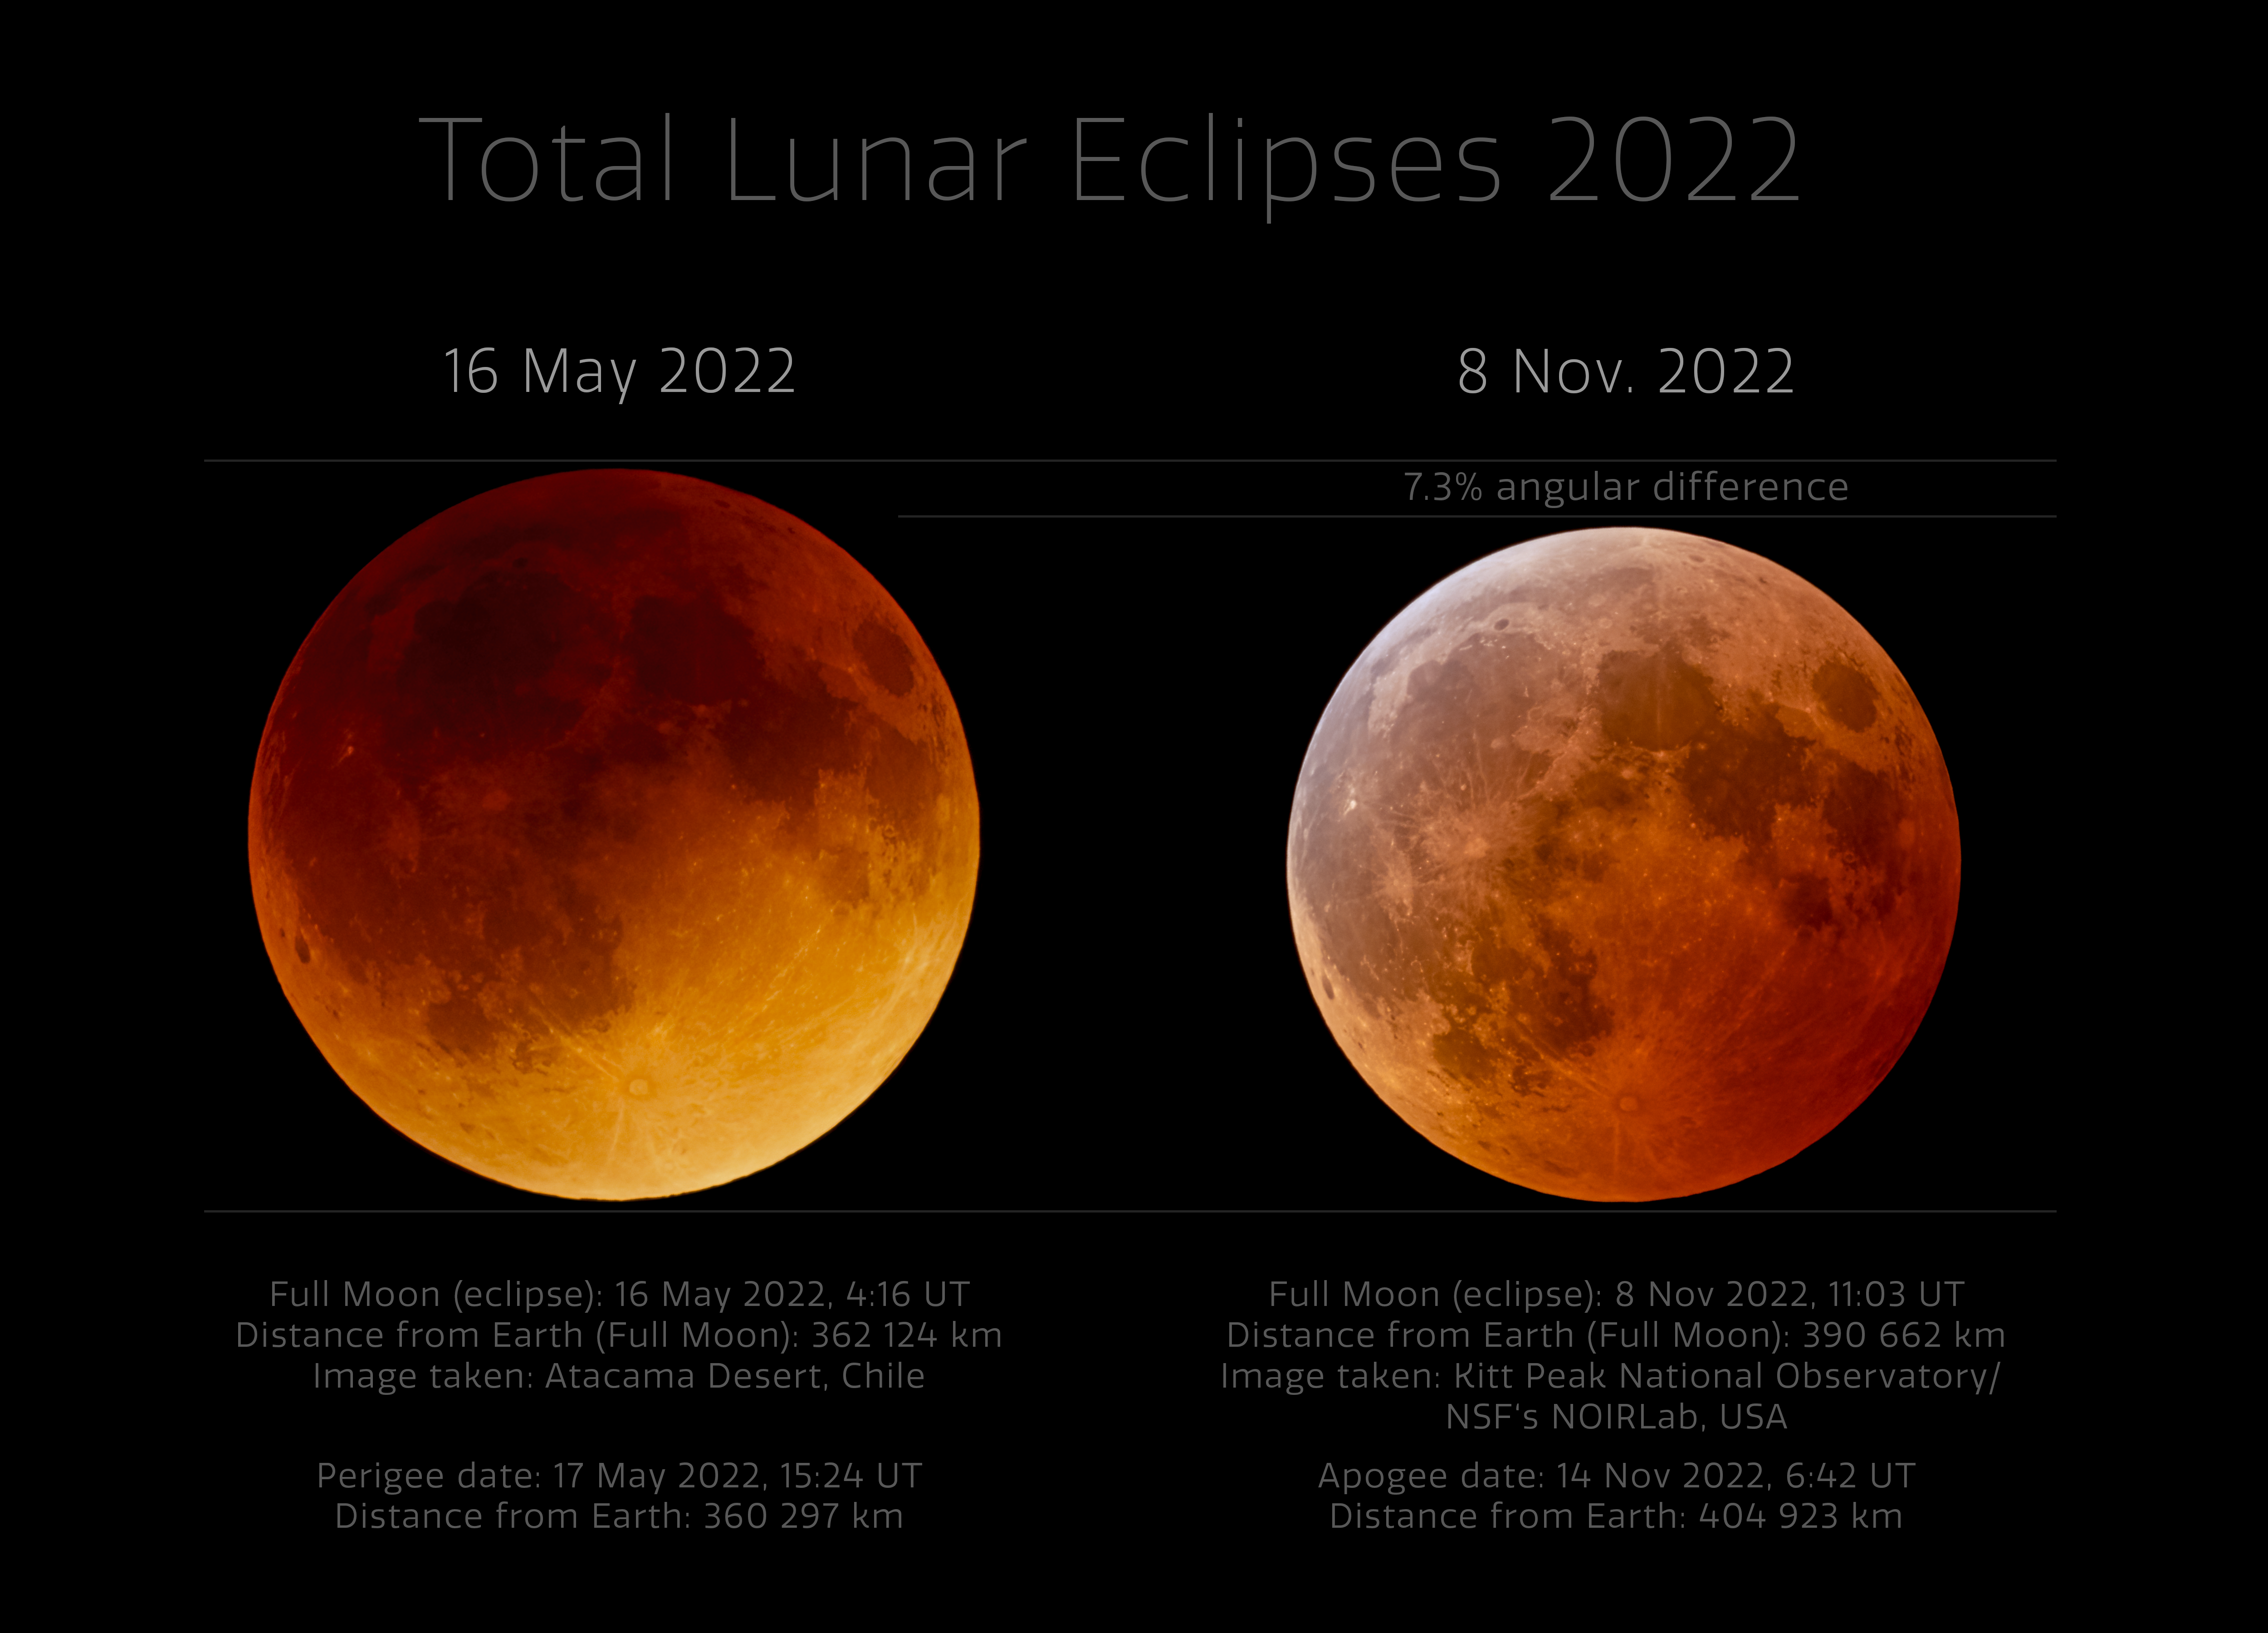

Comparison of 2022 Total Lunar Eclipses from NOIRLab’s Observatories

This comparison image shows the two total lunar eclipses in 2022 that were observable from observatories of NSF NOIRLab. The total lunar eclipse observed on 16 May 2022 was captured near the Andes Mountains in Chile, where Cerro Tololo International Observatory and the future Vera C. Rubin Observatory, programs of NSF NOIRLab, are located. The eclipse occurred a day before perigee so it was larger on the sky than the eclipse in November. The eclipse also appeared darker compared to total lunar eclipses in the past few years; this was due to volcanic ash from the Hunga Tonga–Hunga Ha'apai eruption in the previous January.

The 8 November 2022 eclipse, captured here from Kitt Peak National Observatory, another program of NSF NOIRLab, occurred when the Moon passed through the northern part of the Earth's shadow. In this part of the Earth’s shadow the effect of the ozone layer in our atmosphere is more visible, showing as a turquoise tint on the northern part of the lunar disc.

You can view the Image of the Week for this eclipse here with more exciting images of this lunar eclipse.

Credit: KPNO/NOIRLab/NSF/AURA/J. Kujal, P. Horálek (Institute of Physics in Opava)